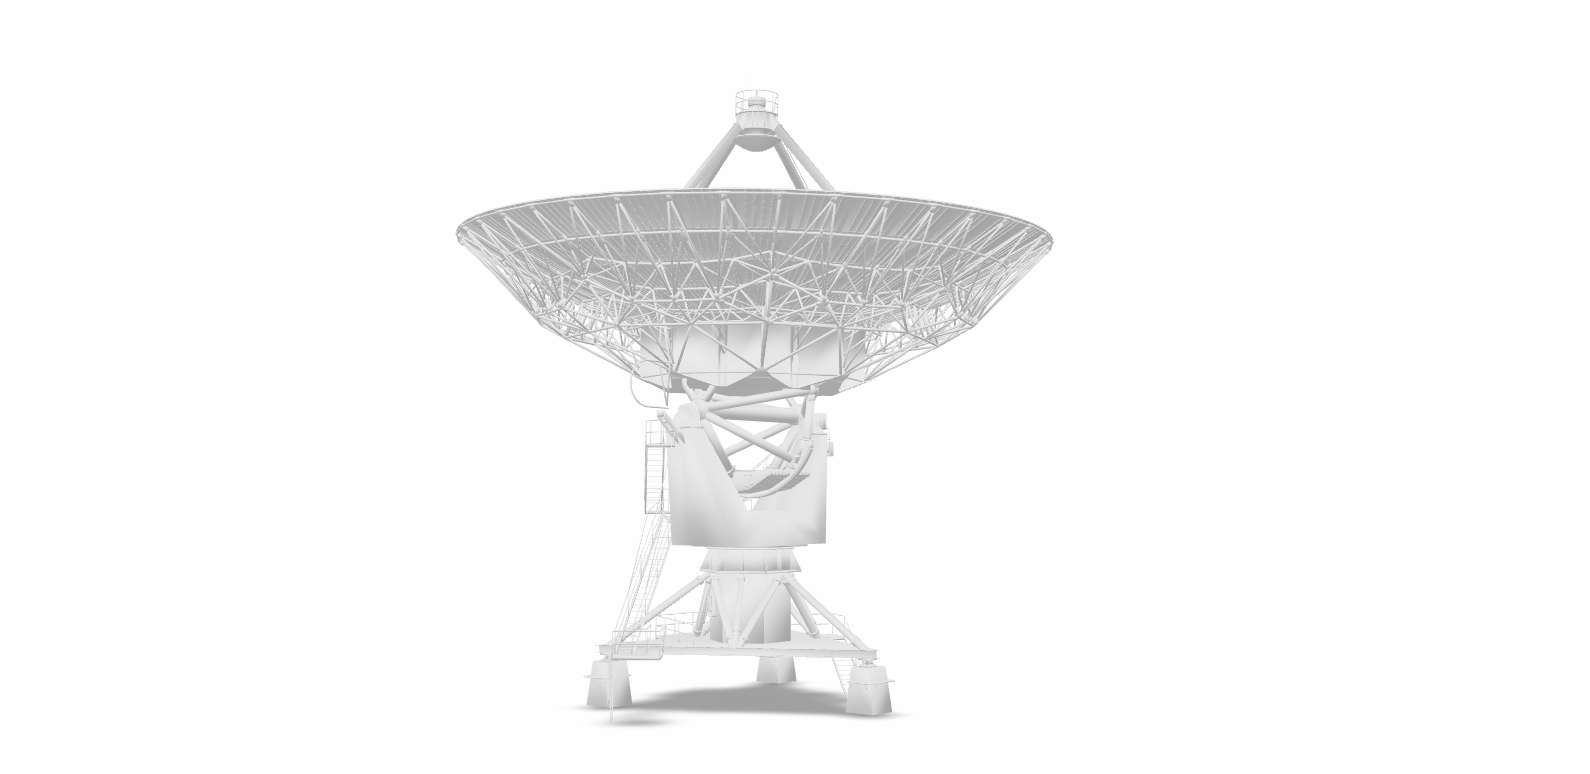

VLA Antenna Model for AR

Credit: NRAO/AUI/NSF